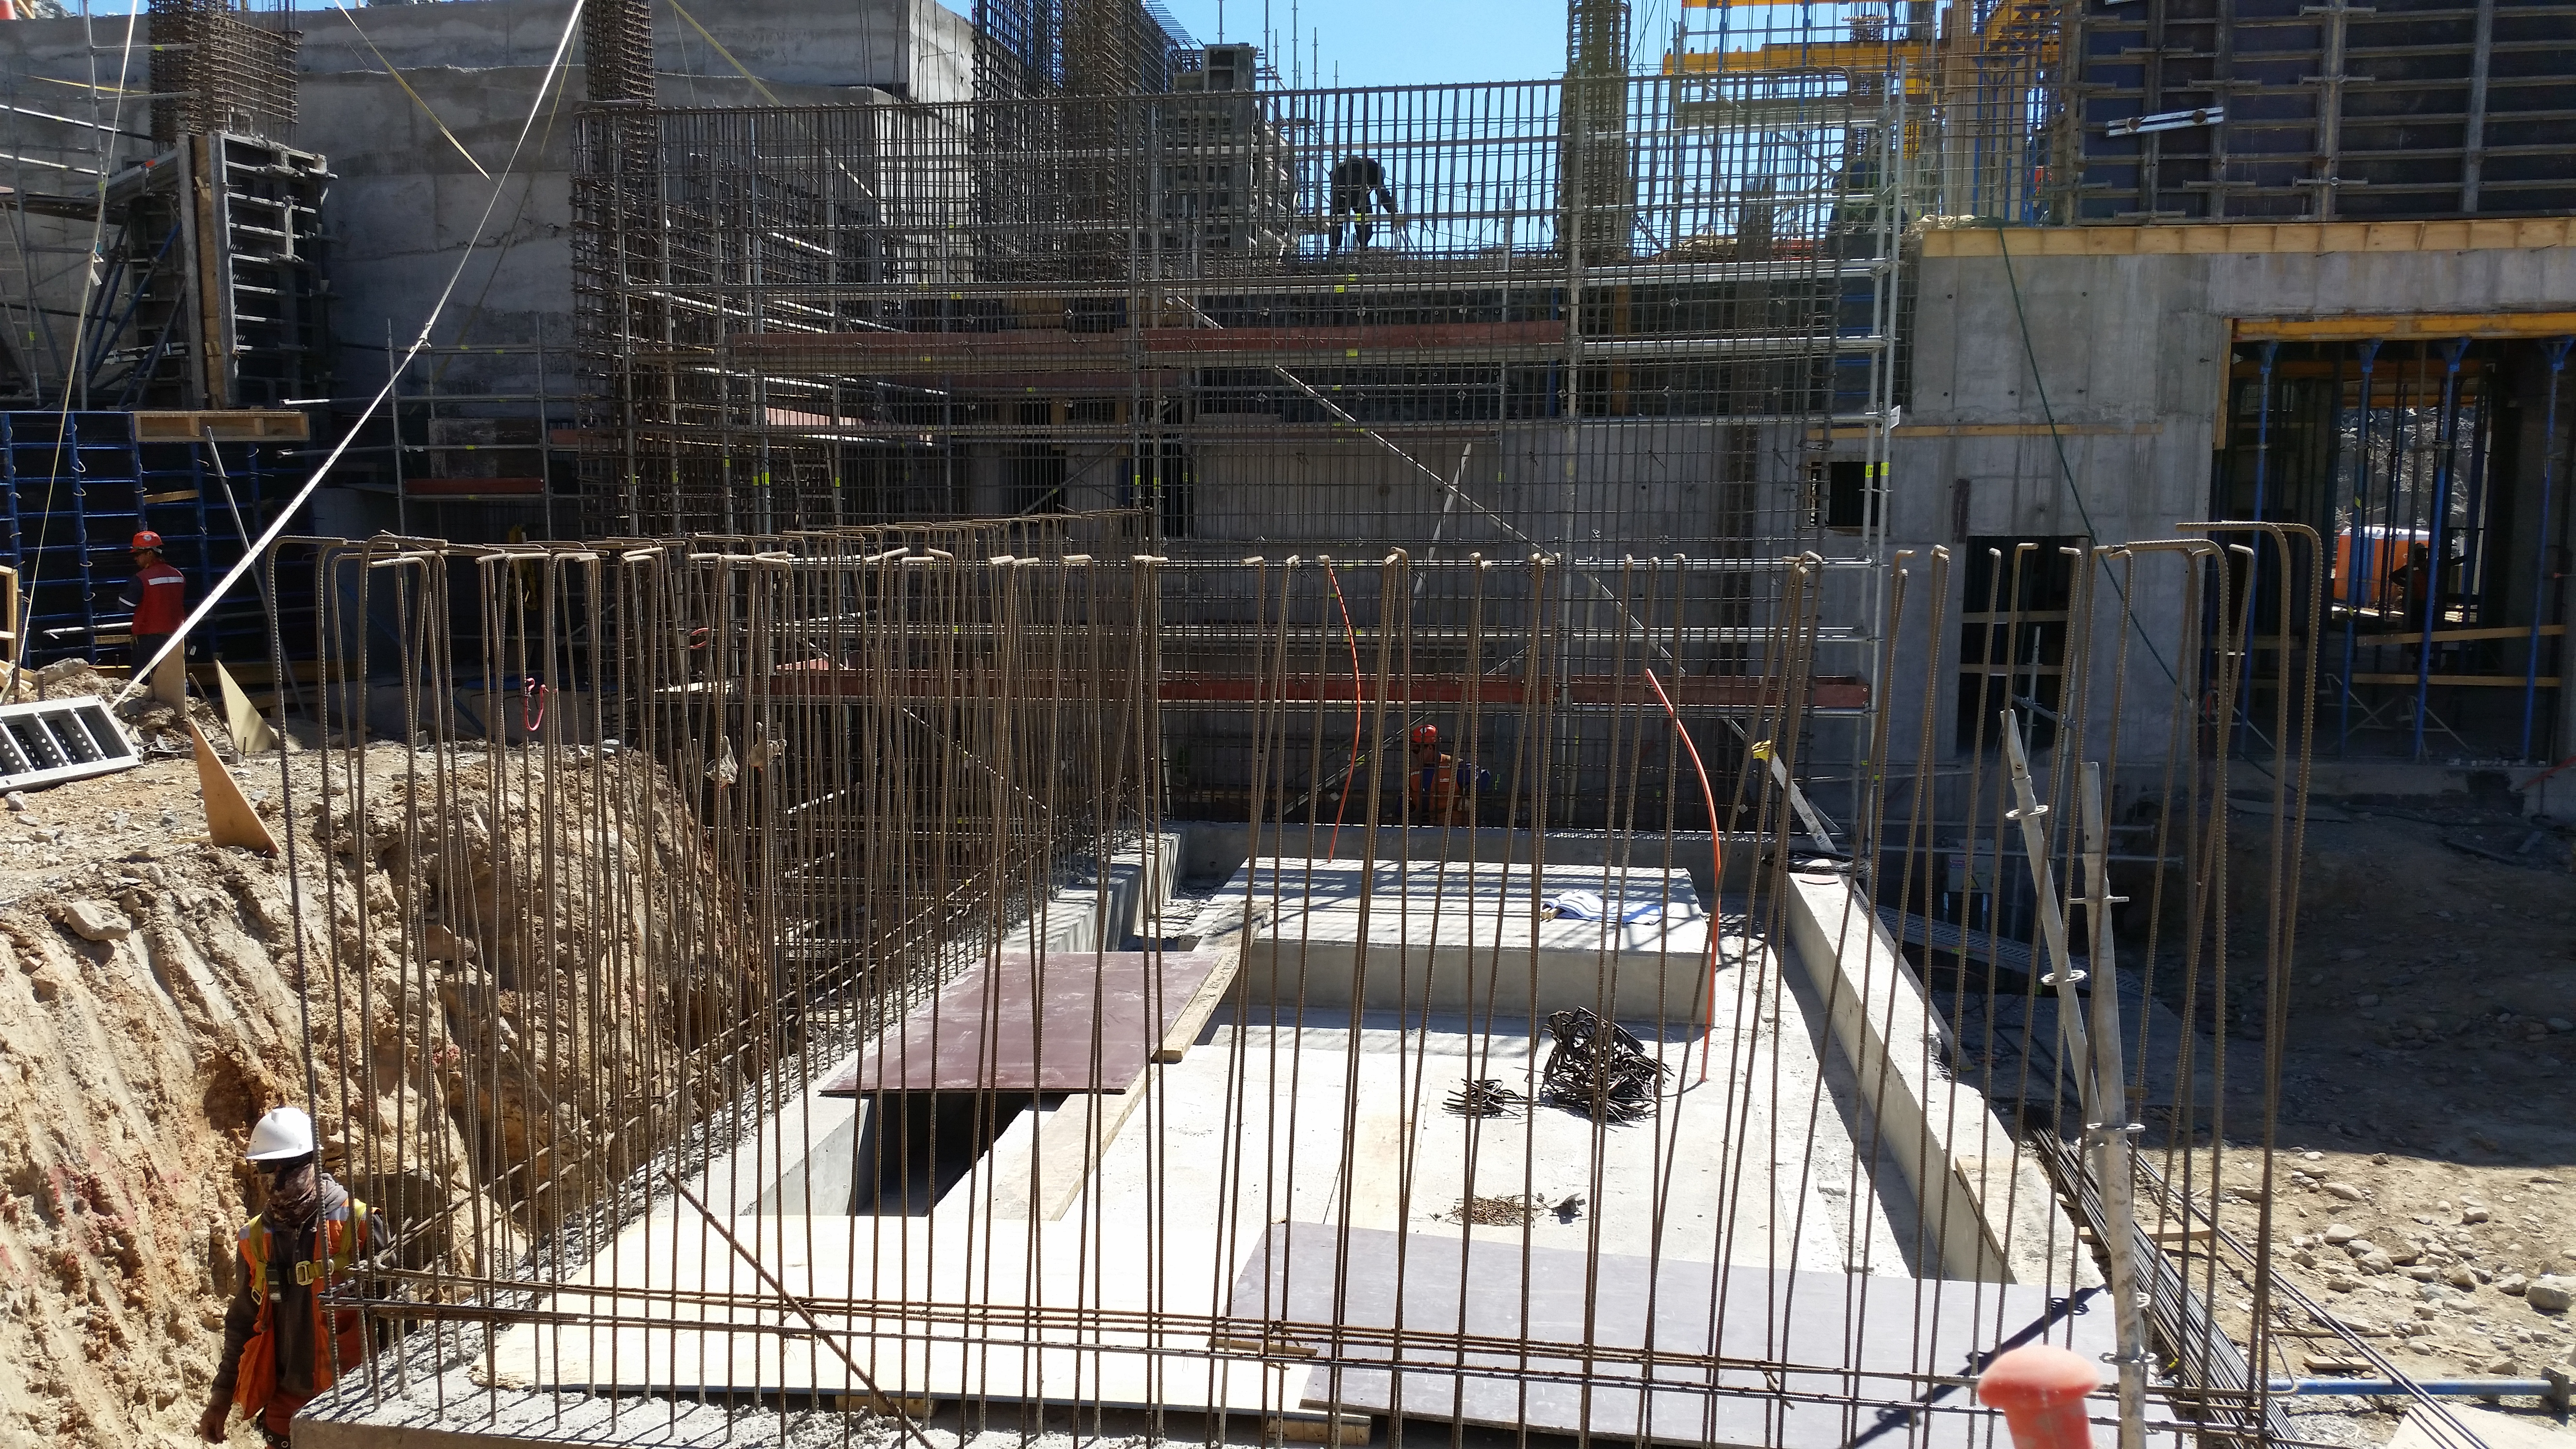

First Week February 2016 Collection

Credit: Rubin Observatory/NSF/AURA